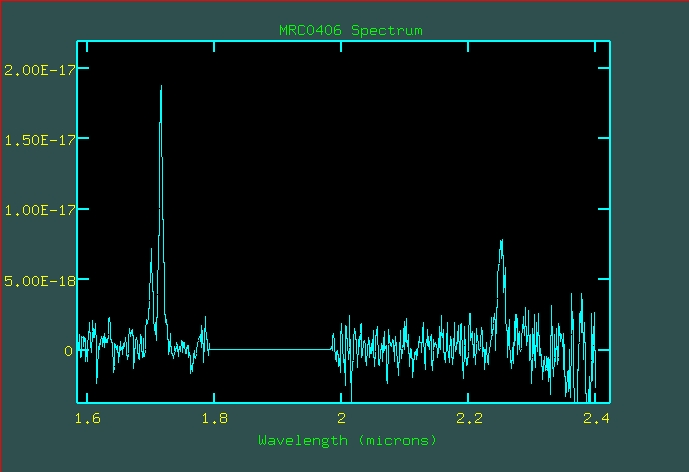

Infrared spectrum of radio galaxy MRC 0406-244

A spectrum, covering the 1.6 - 2.45 micron infrared wavelength region was obtained with SOFI''s 'red grism' of the radio galaxy MRC 0406-244 showing the redshifted 'visible' [OIII] doublet (emission from double-ionized oxygen atoms at rest wavelength 4959A and 5007A) and H-alpha (6563 A) emission lines. The oxygen lines are seen to the left and the hydrogen line is in the right half of the diagramme. The 1.8 - 2.0 micron spectral region suffers from absorption in the terrestrial atmosphere and has been removed. After identifying the galaxy in a 1-min imaging exposure and centering it in the 2 arcsec wide entrance slit, four spectral exposures were obtained, each lasting 15 minutes, on two positions along the slit, to permit cancellation of sky emission lines and produce the 'clean' spectrum shown here.

Credit: ESO